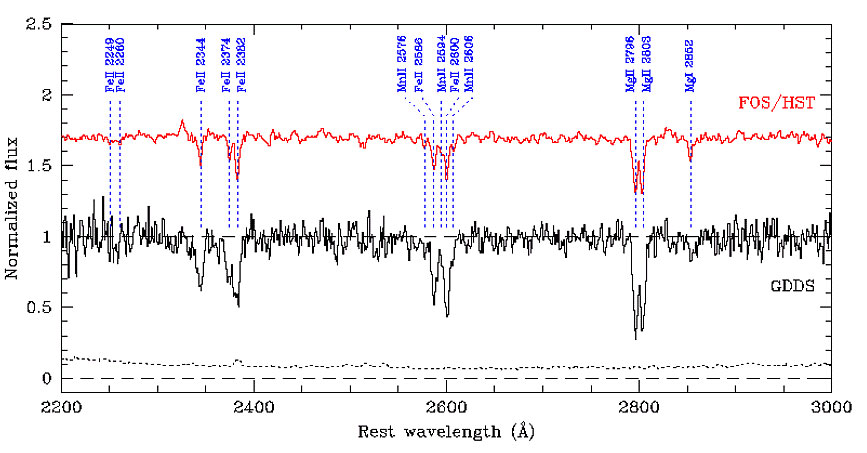

Combined spectrum of 13 GDDS galaxies

Combined spectrum of 13 GDDS galaxies with ISM absorption lines (lower spectrum). Absorption features are marked with dotted lines. As a reference, a composite spectrum (shown in black) of 14 local starburst dwarf galaxies observed with HST/FOS is shown (top spectrum in red, courtesy of C. Tremonti). The dotted curve at the bottom indicates the level of the noise in the GDDS combined spectrum.

Credit: International Gemini Observatory/NOIRLab/NSF/AURA